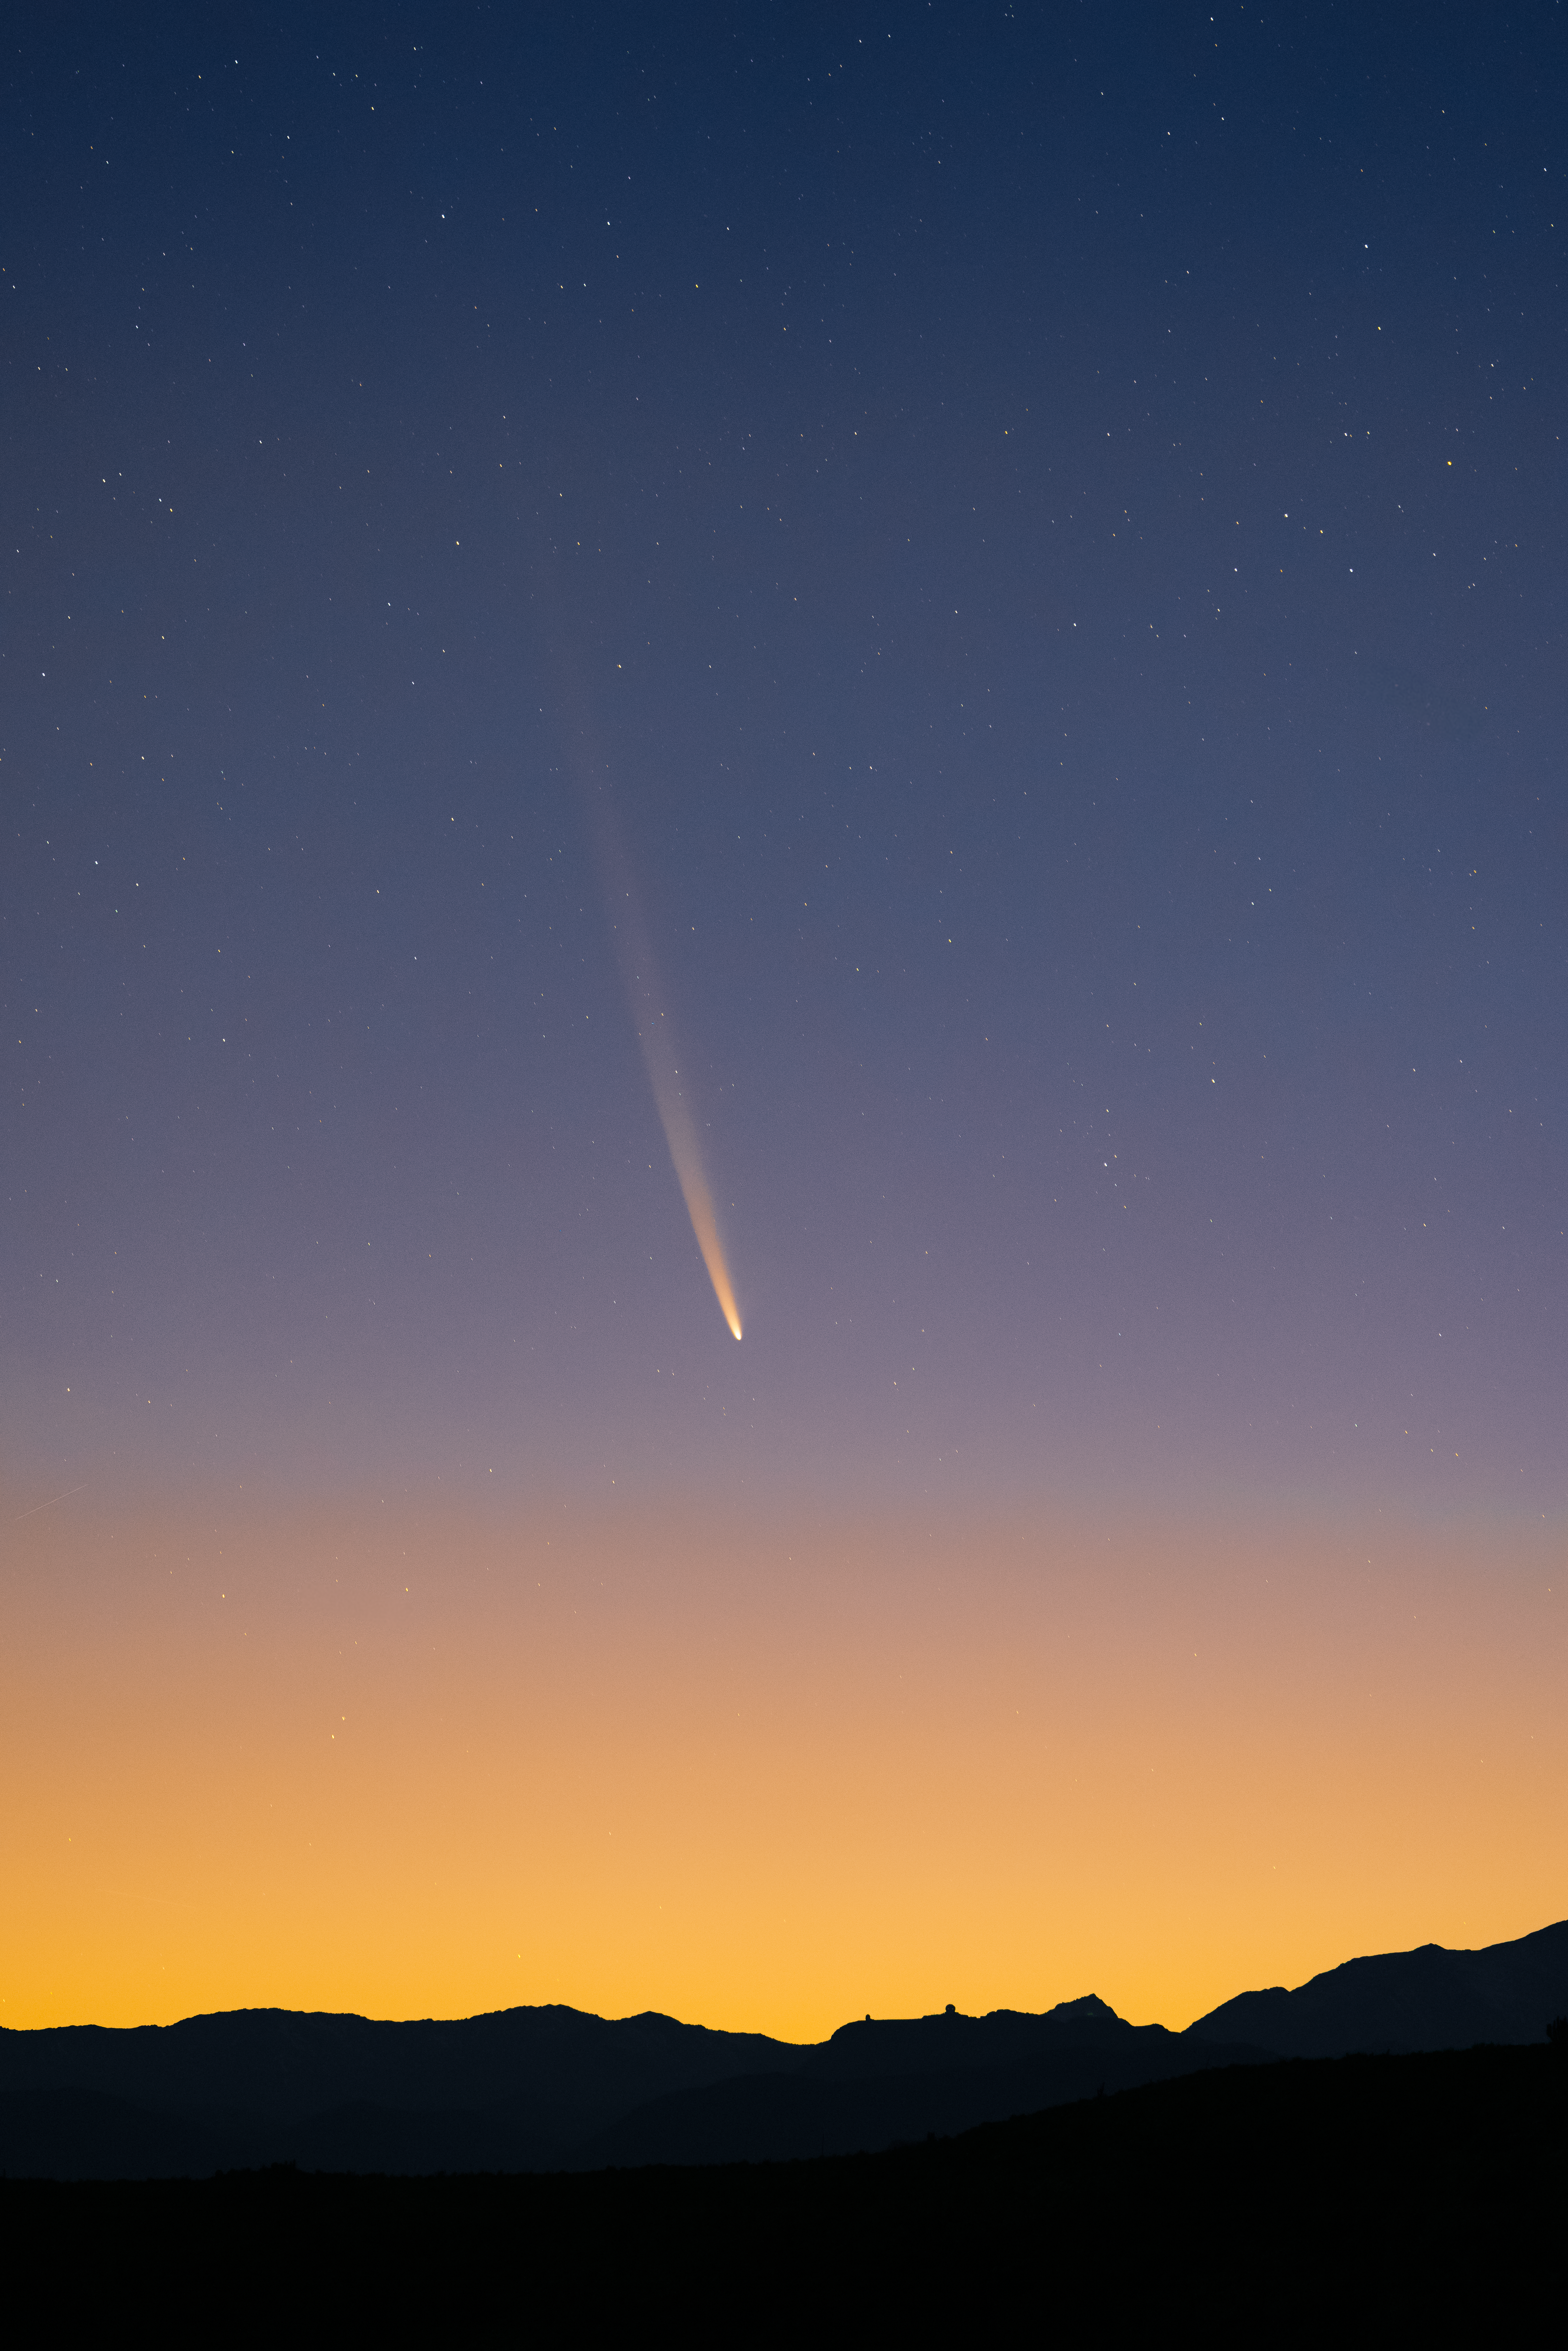

Early morning Comet C/2023 A3 (Tsuchinshan–ATLAS) over CTIO

Comet C/2023 A3 (Tsuchinshan–ATLAS) graces the dawn sky over the U.S. National Science Foundation Cerro Tololo Inter-American Observatory, a Program of NSF NOIRLab in Chile, on 28 September 2024.

Hernán Stockebrand, the photographer, is a NOIRLab Audiovisual Ambassador.

Credit: H.Stockebrand (hernanstockebrand.com)/NOIRLab/NSF/AURA